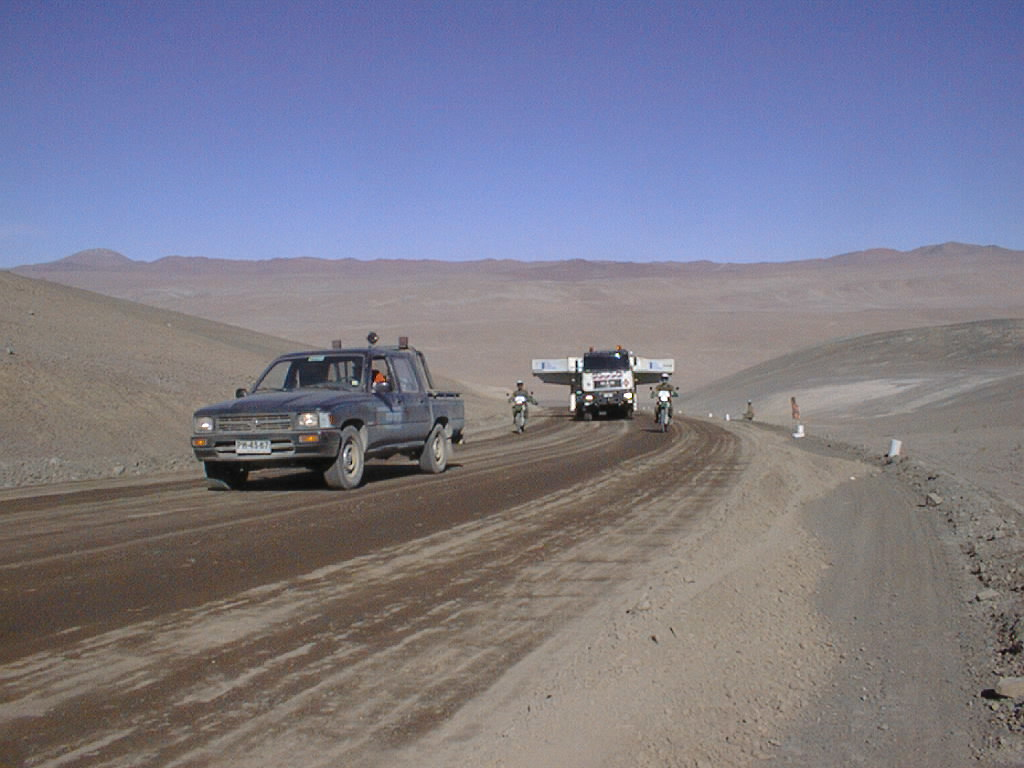

Journey to Paranal

After turning off from the "Old Panamericana Road" the transport moves slowly up the steep road towards Paranal.

Credit: ESO